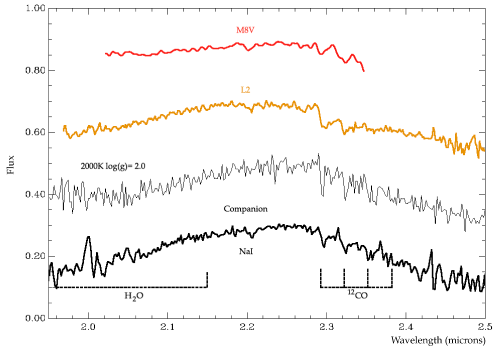

Spectrum of the companion of GQ Lupi

NACO spectrum of the companion of GQ Lupi (thick line, bottom) in the near-infrared (around the Ks-band at 2.2 microns). For comparison, the spectrum of a young M8 brown dwarf (top, in red) and of a L2 brown dwarf (second line, in brown) are shown. Also presented is the spectrum calculated using theoretical models for an object having a temperature of 2,000 degrees. This theoretical spectrum compares well with the observed one.

Credit: ESO